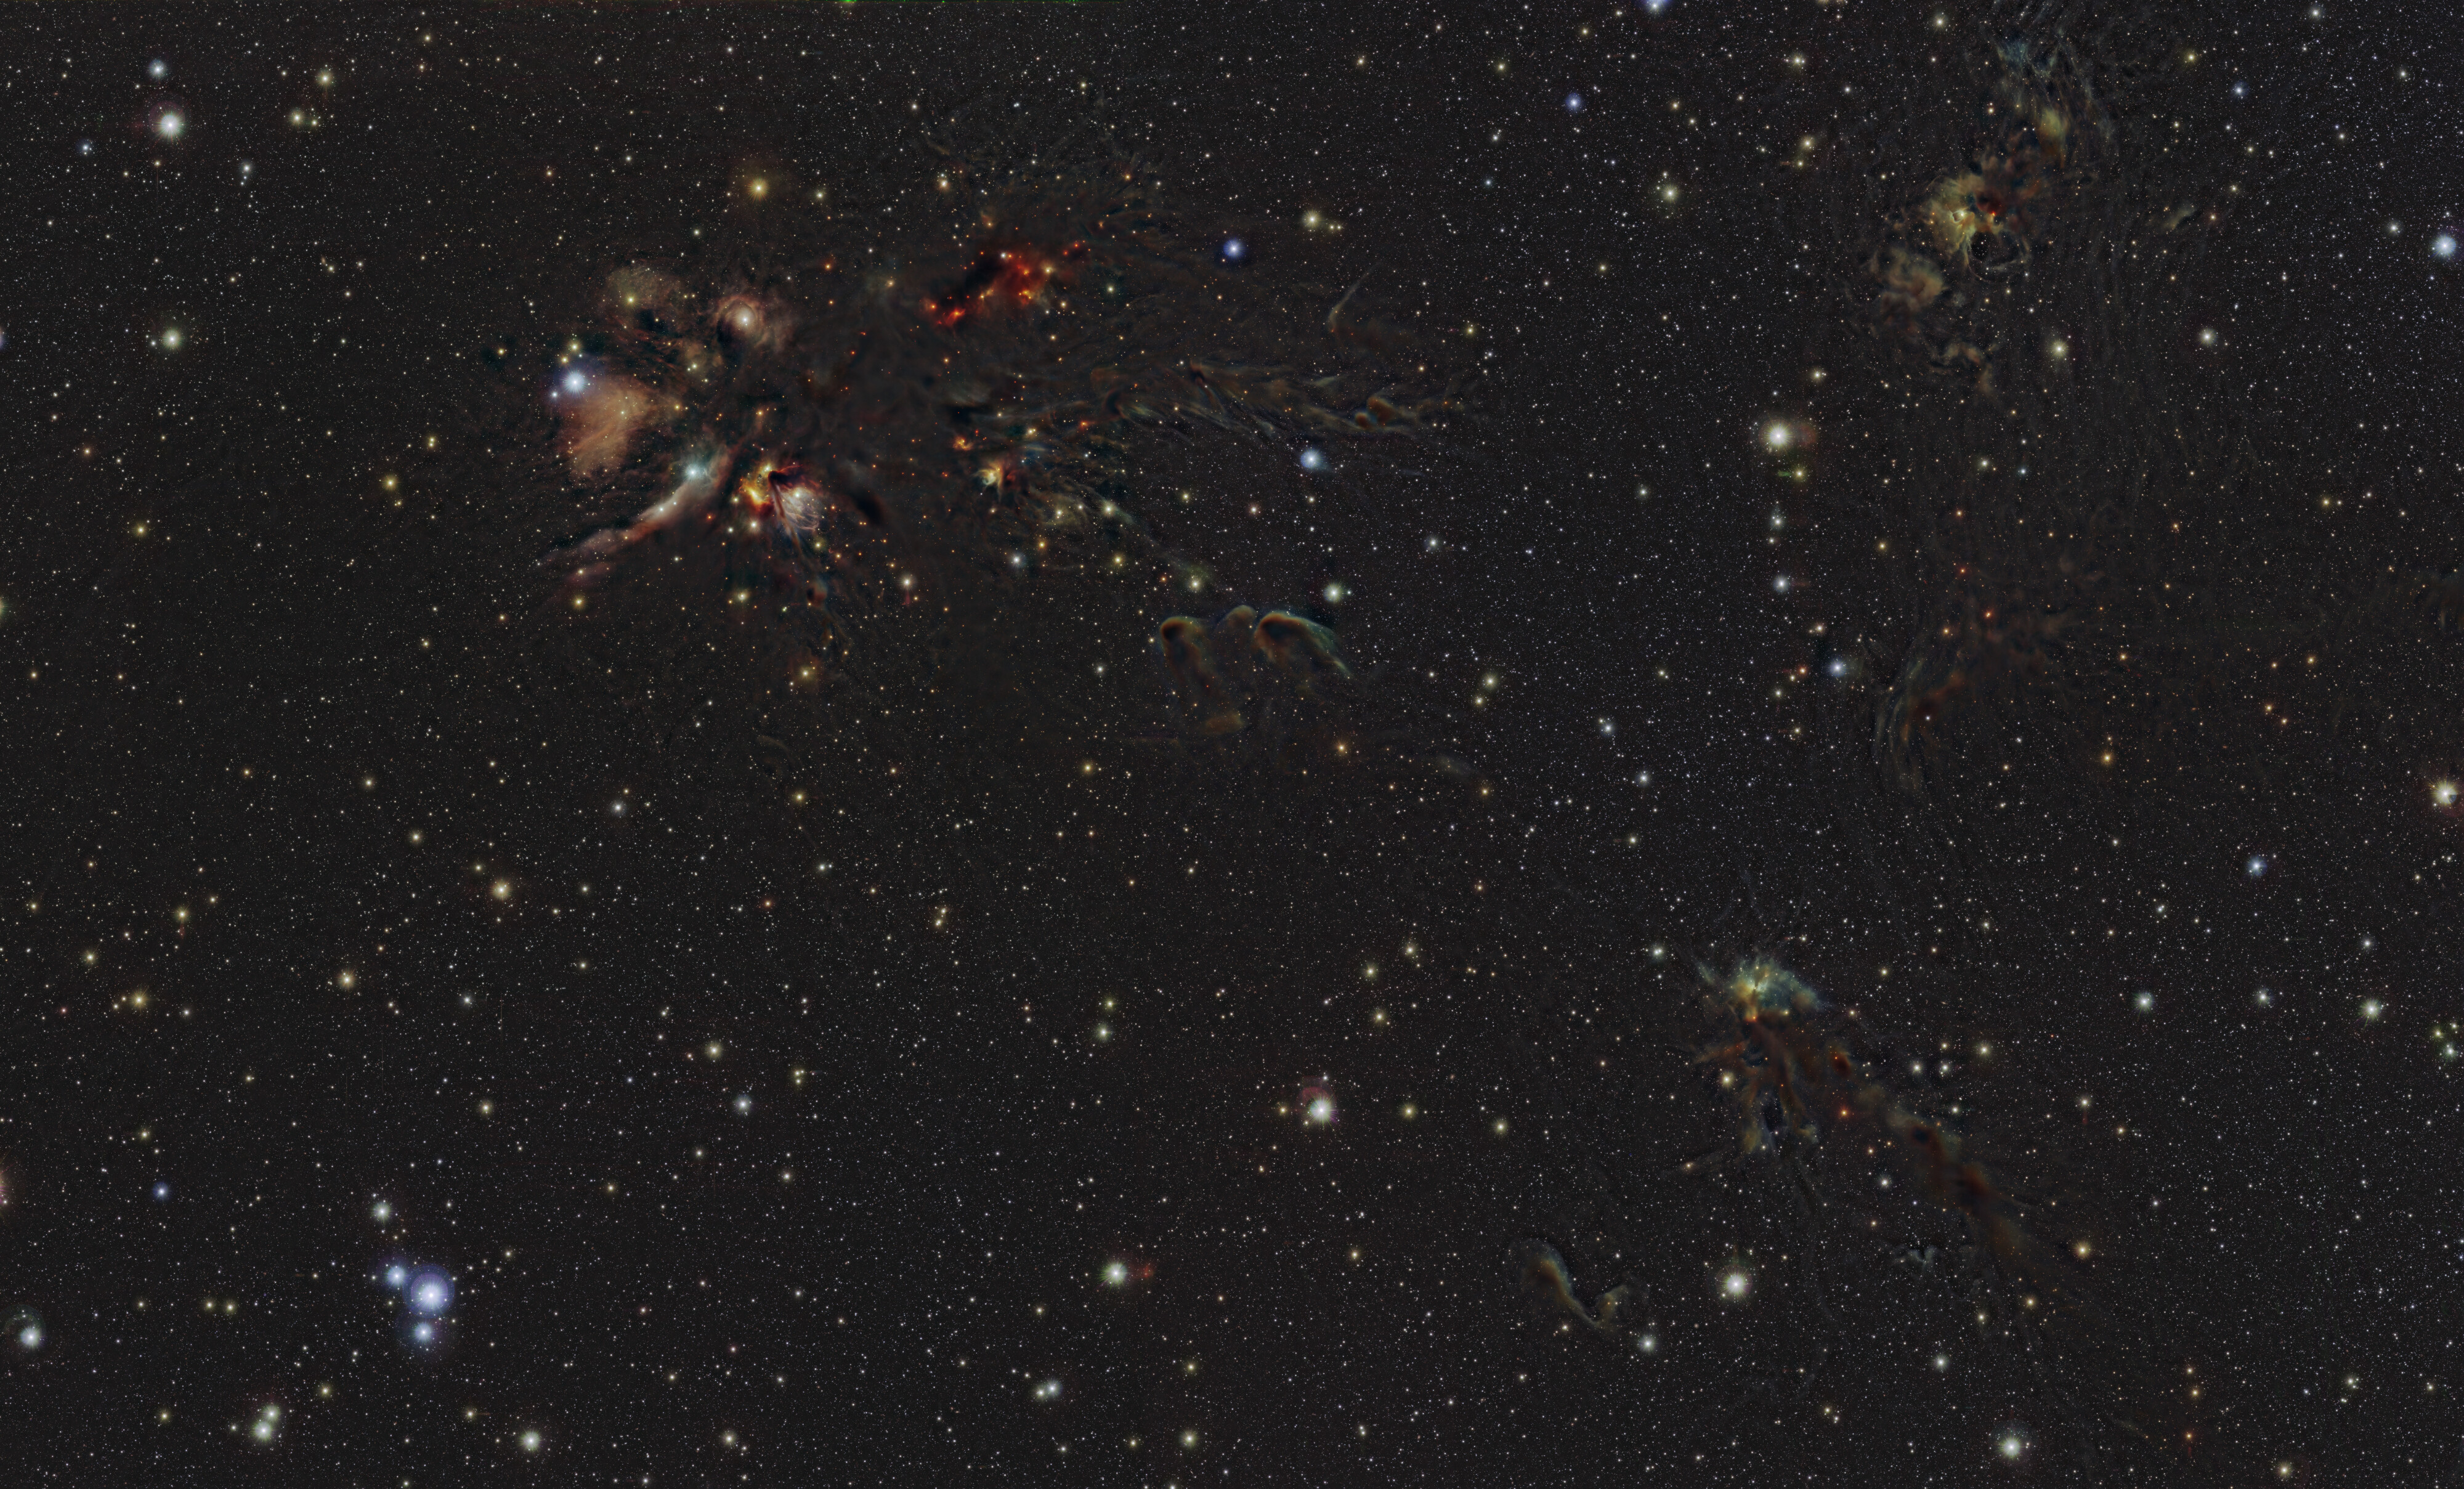

An infrared view of the L1688 region in Ophiuchus

This image shows the L1688 region in the Ophiuchus constellation. New stars are born in the colourful clouds of gas and dust seen here. The infrared observations underlying this image reveal new details in the star-forming regions that are usually obscured by the clouds of dust. The image was produced with data collected by the VIRCAM instrument, which is attached to the VISTA telescope at ESO’s Paranal Observatory in Chile. The observations were done as part of the VISIONS survey, which will allow astronomers to better understand how stars form in these dust-enshrouded regions.

This 520-million-pixel image can be explored in more detail with this zoomable version.

Credit: ESO/S. Meingast et al.